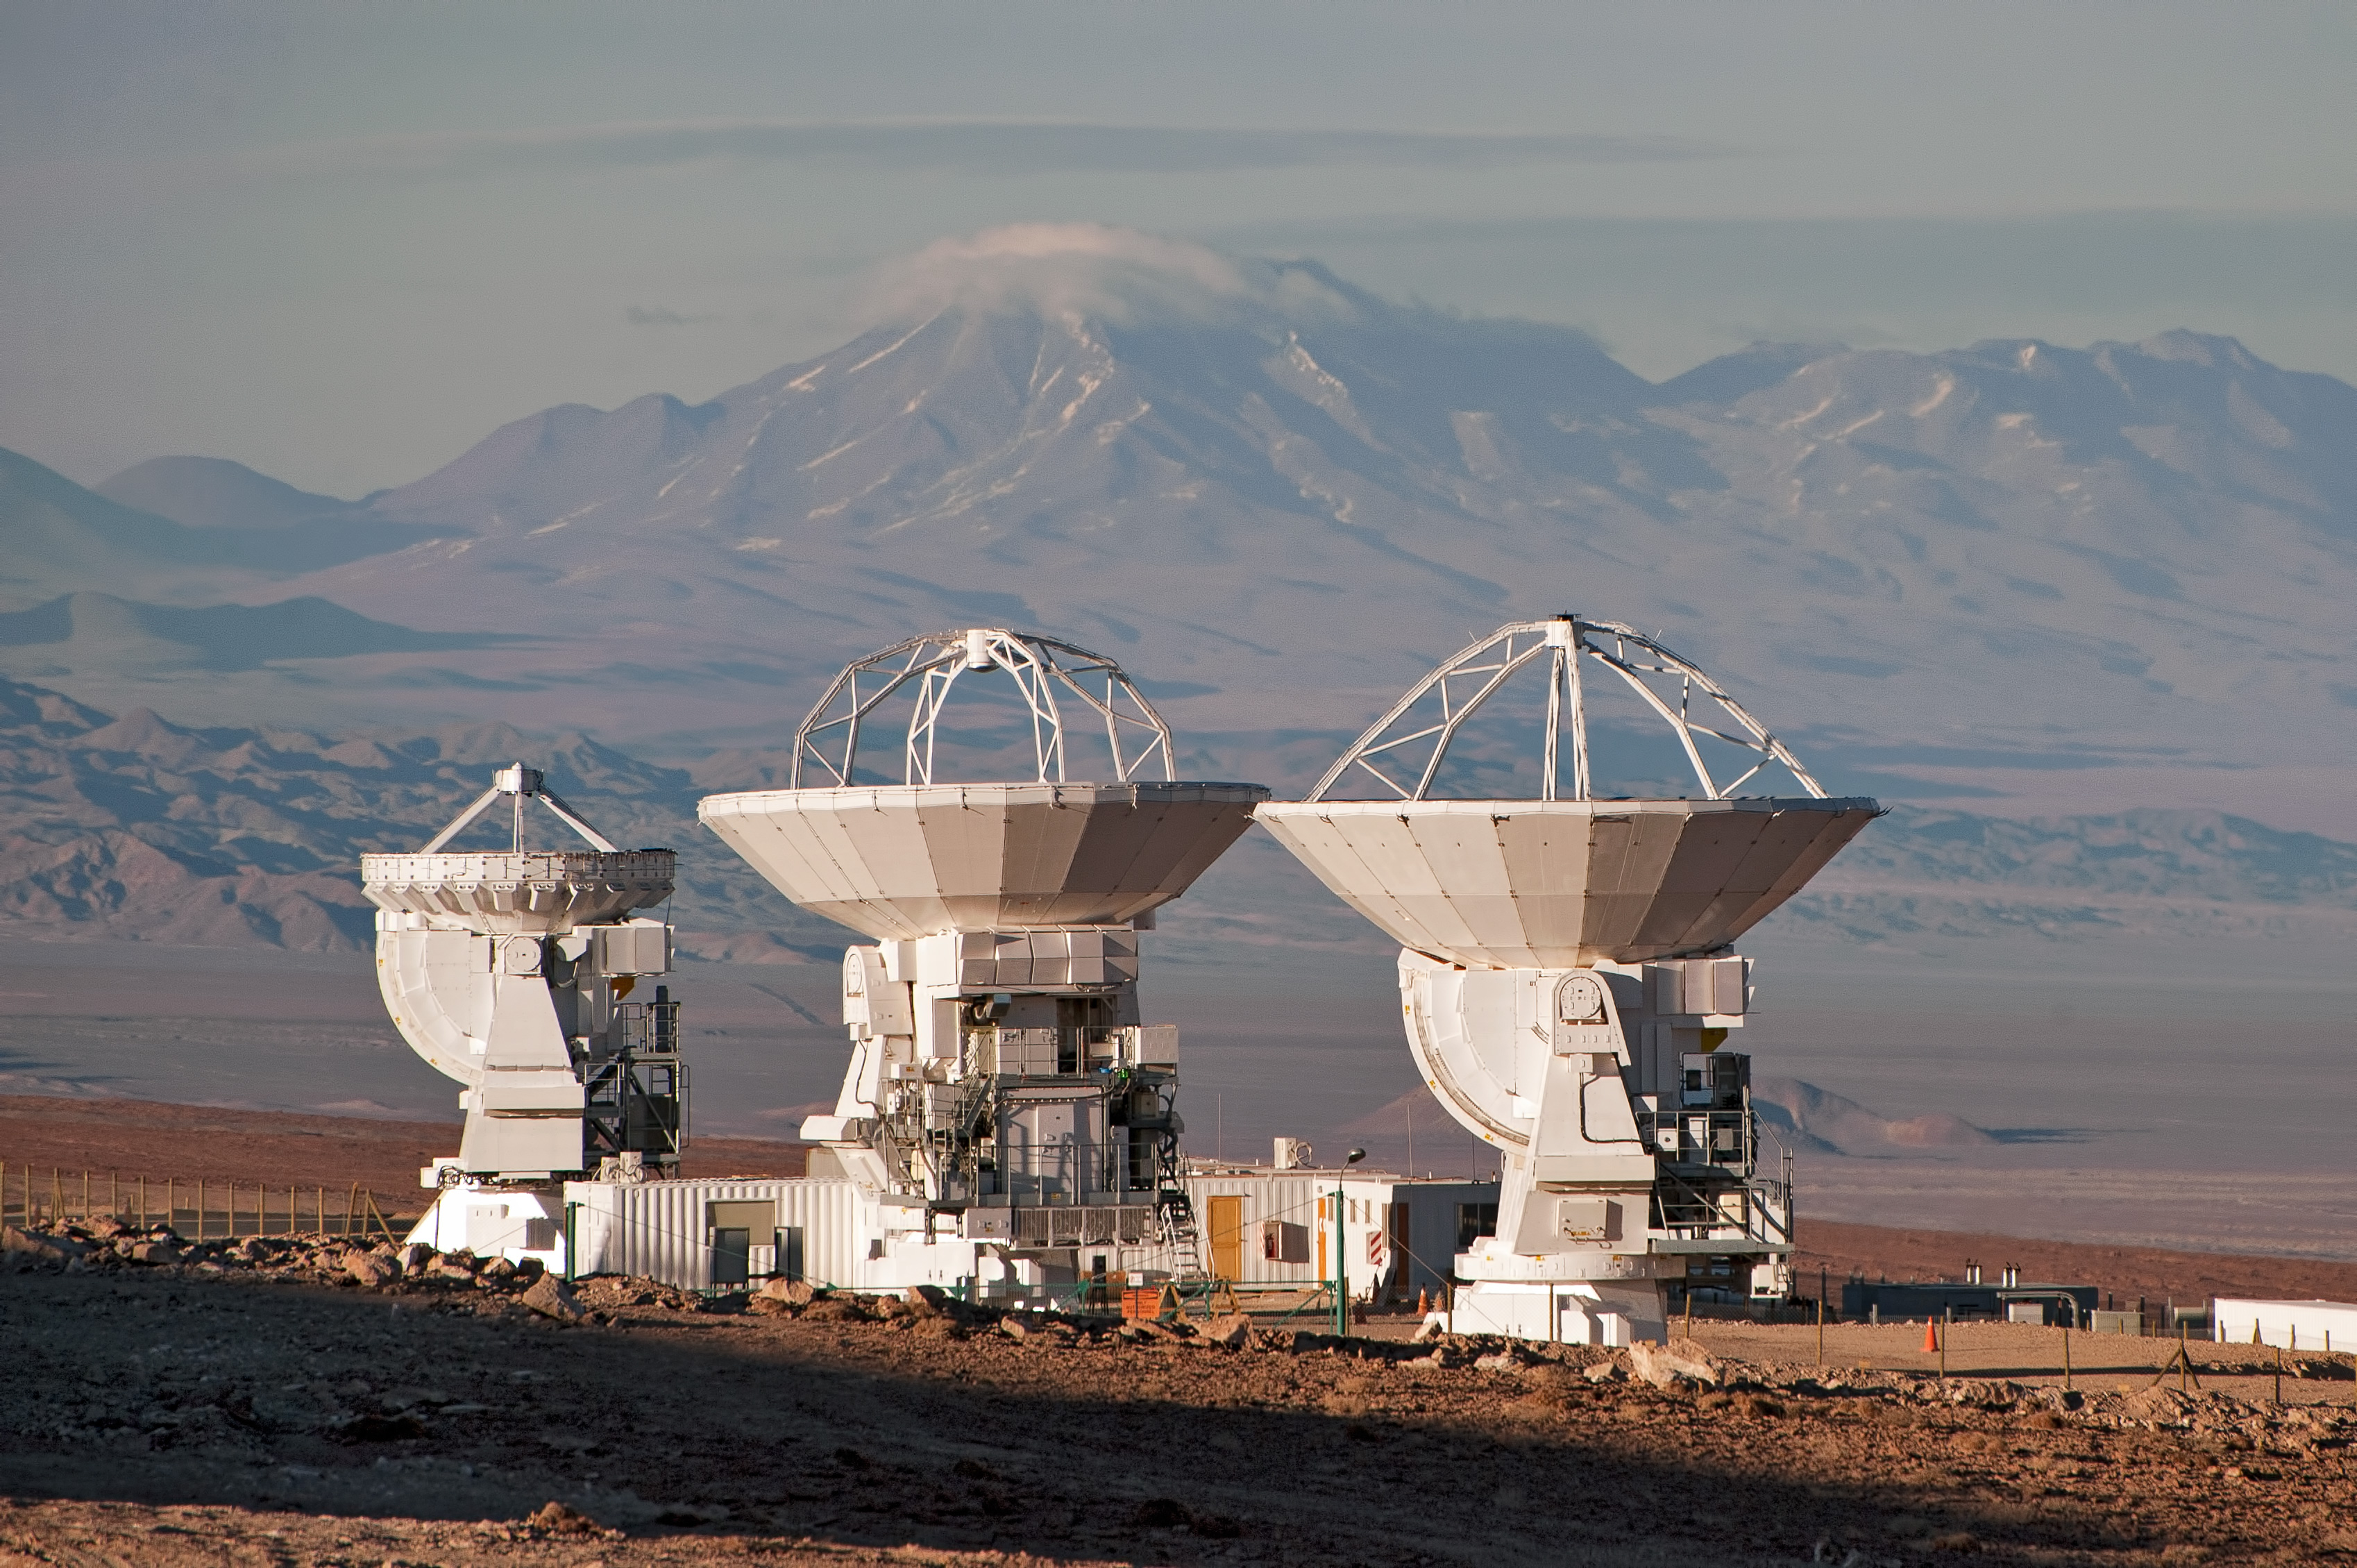

ALMA: greater than the sum of its parts

The antennas of ALMA are spread across the Chajnantor plateau in the Chilean Andes over distances of up to 16 kilometers, and they work in unison, to form what is known as an interferometer. In doing so, ALMA is more powerful than the sum of its parts, acting like a single giant telescope as large as the whole collection of antennas.

Credit: J.F. Salgado (ESO)